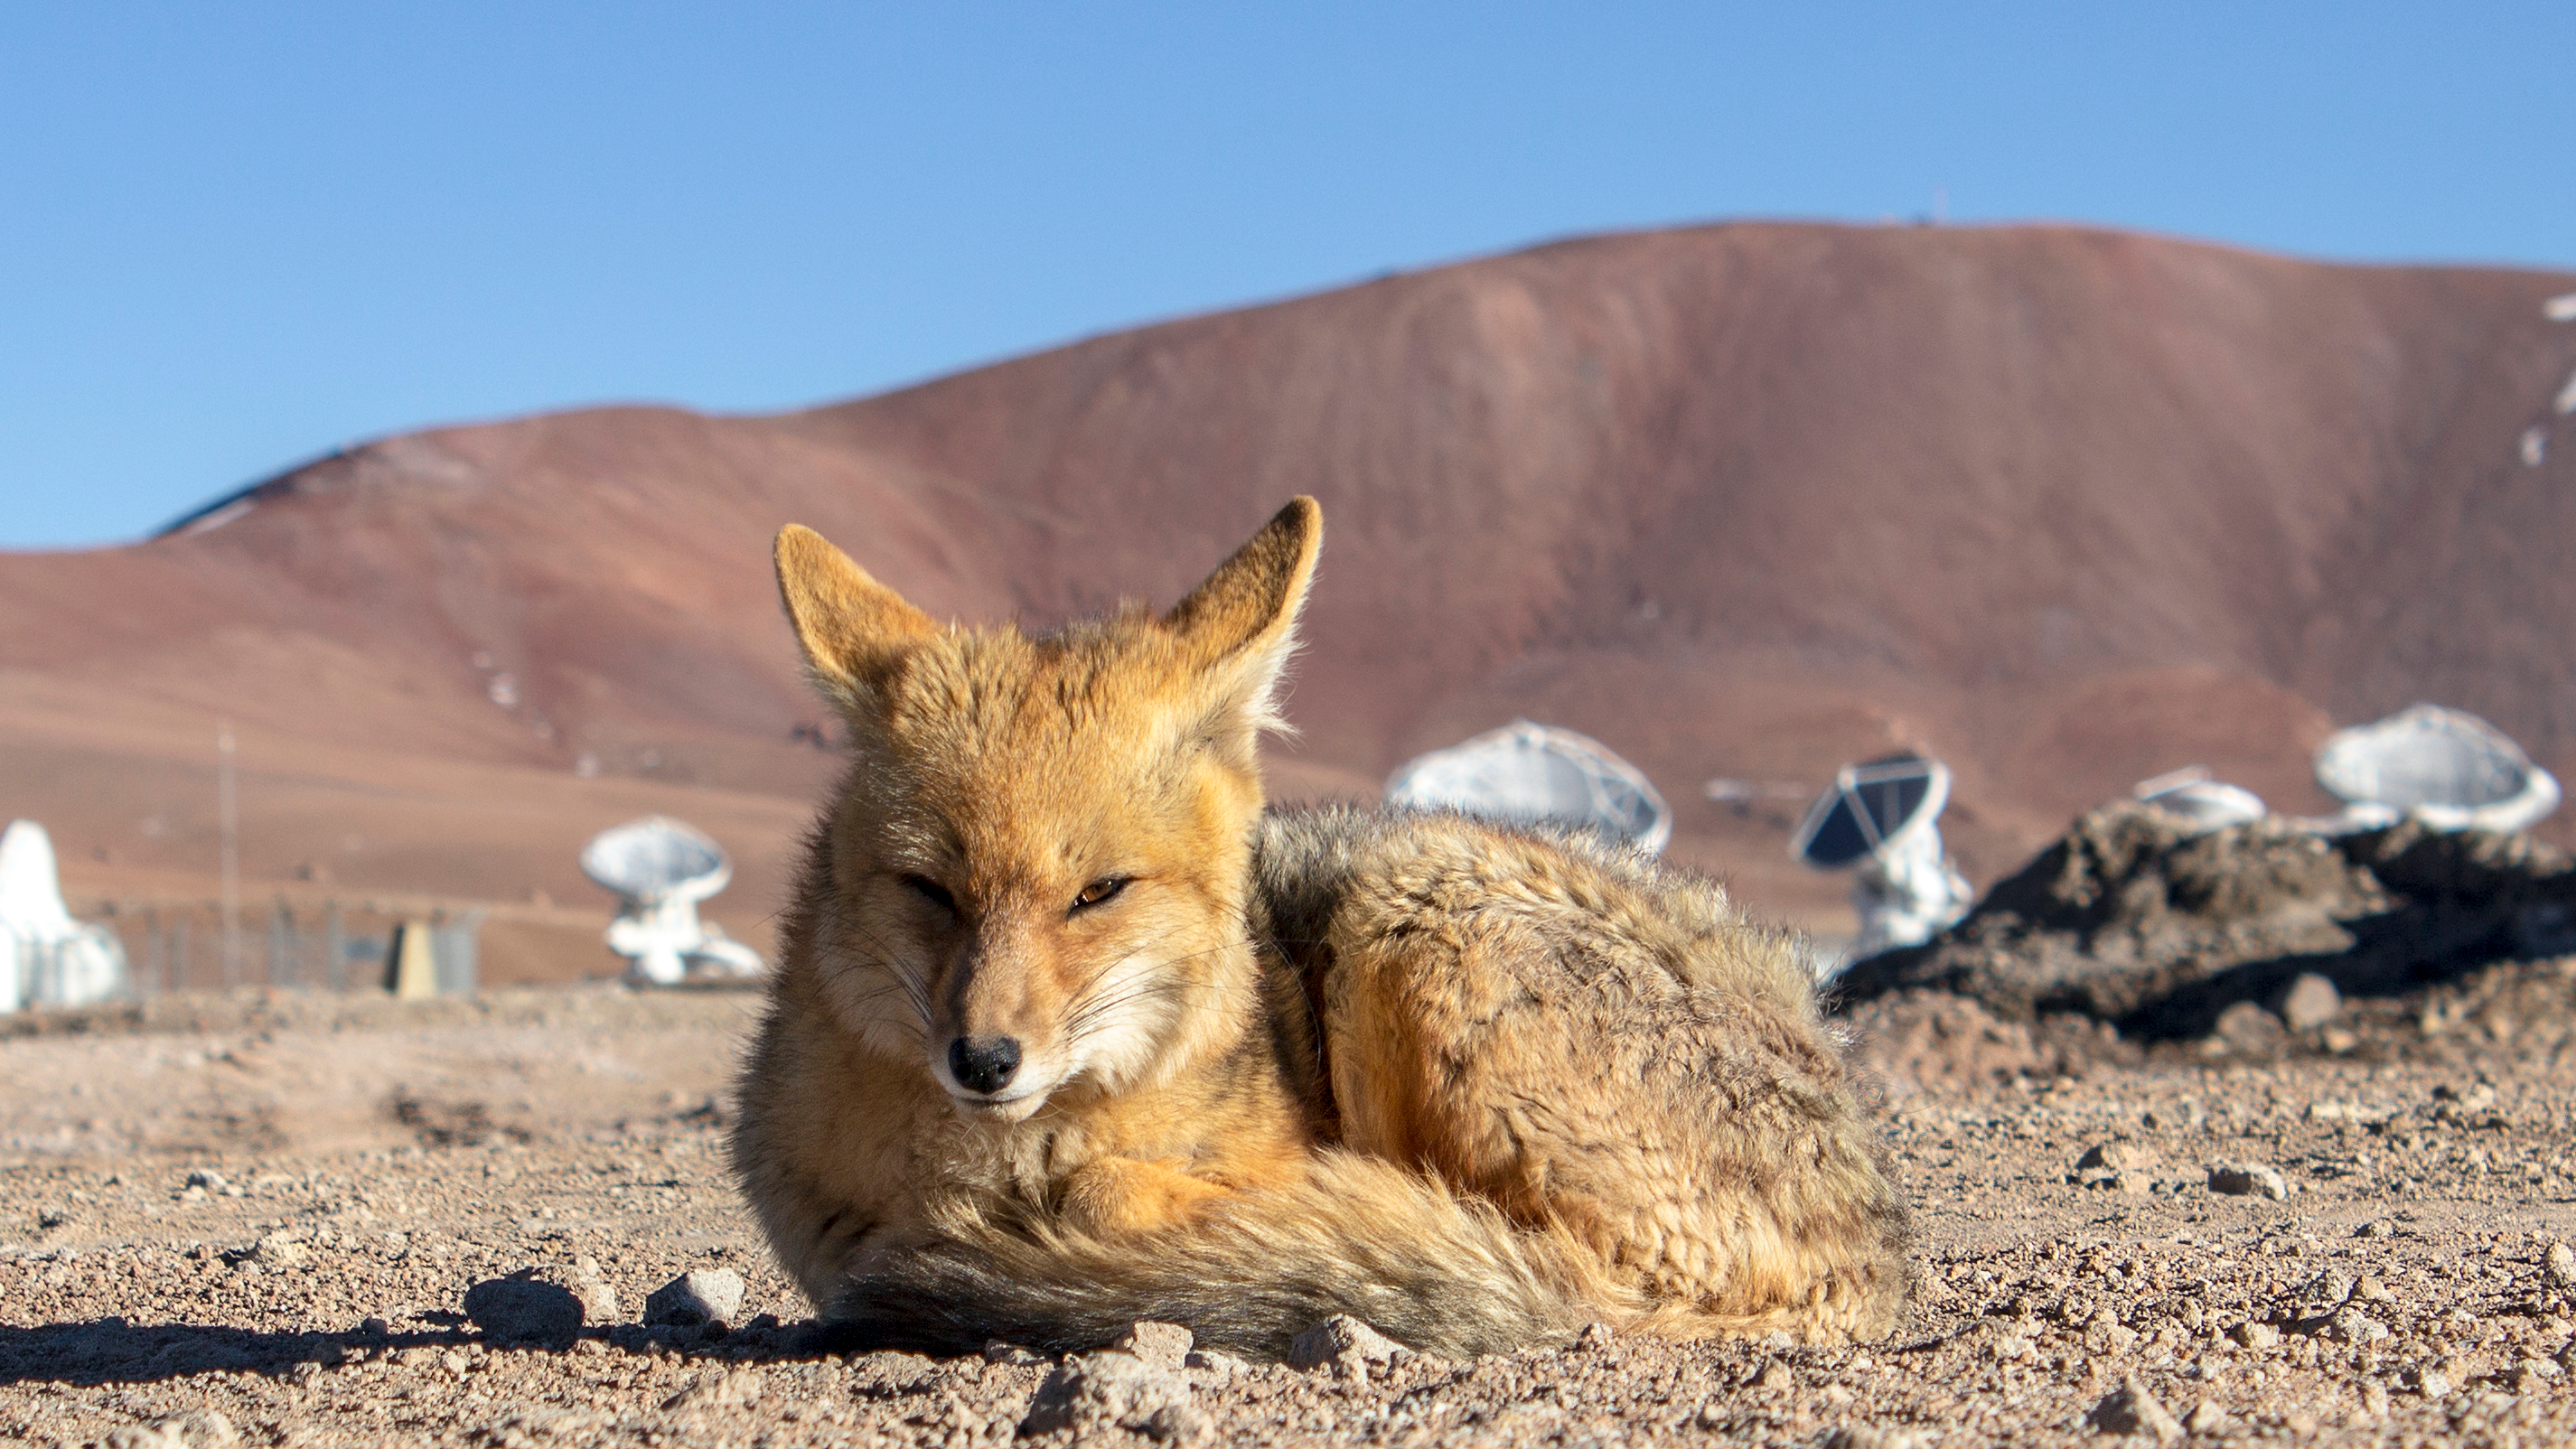

Fox at ALMA site

A graceful fox looks fiercely into photographer's camera at the ALMA Antenna Operations Site, about 5000 metres above sea level, in the Chajnantor plateau, Chile. Several ALMA's antennas are visible in the background.

The Andean foxes are a common sight at all ESO observatories.

Credit: P. Pihlmann Pedersen/ESO